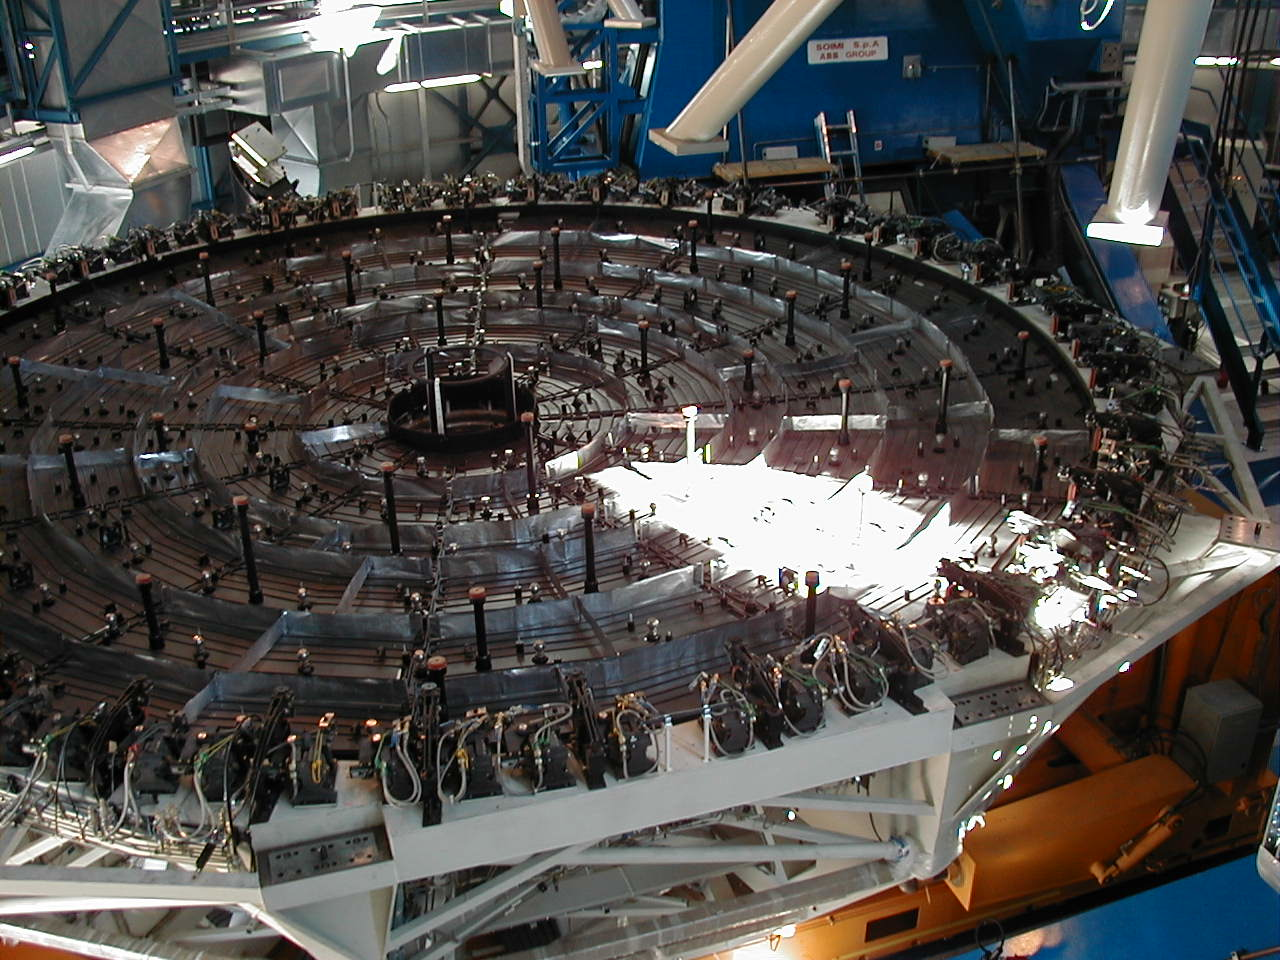

M1 cell: temporary storage

The upper end of the third M1 Cell, with the 150 active mirror supports visible, now placed in temporary storage under the MELIPAL structure.

Credit: ESO